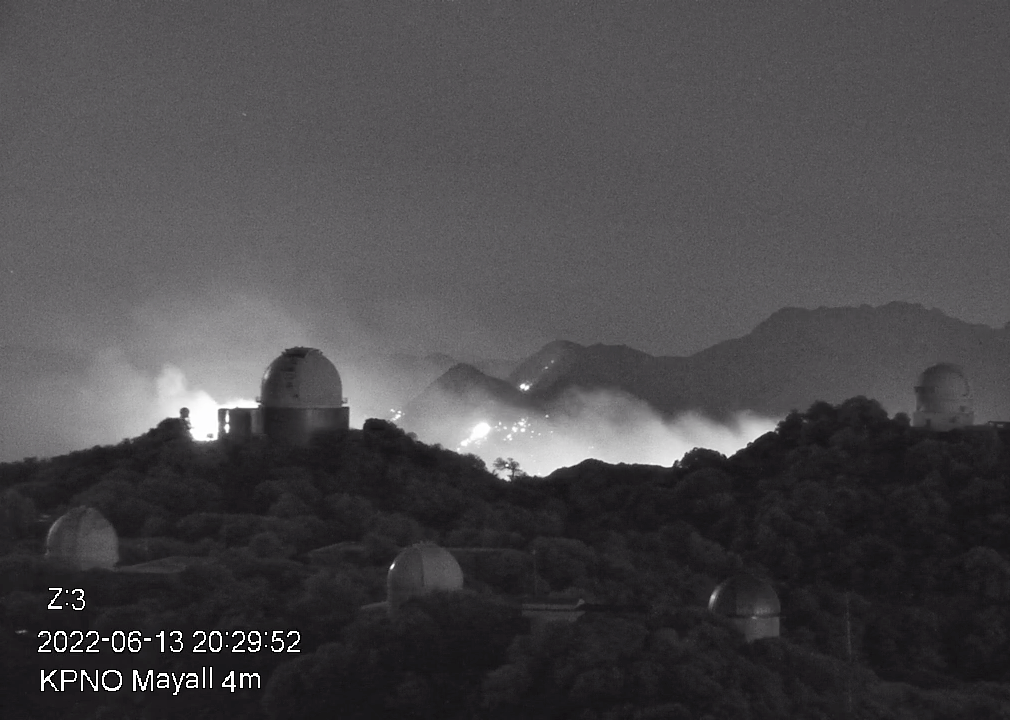

The Contreras Fire as seen from Kitt Peak on Monday 13 June 2022.

The Contreras Fire as seen from Kitt Peak on Monday 13 June 2022. The Fire began on a remote ridge of the Baboquivari Mountains, north of the Baboquivari Peak on the Tohono O’odham Nation on Saturday, 11 June 2022.

Credit: NOIRLab